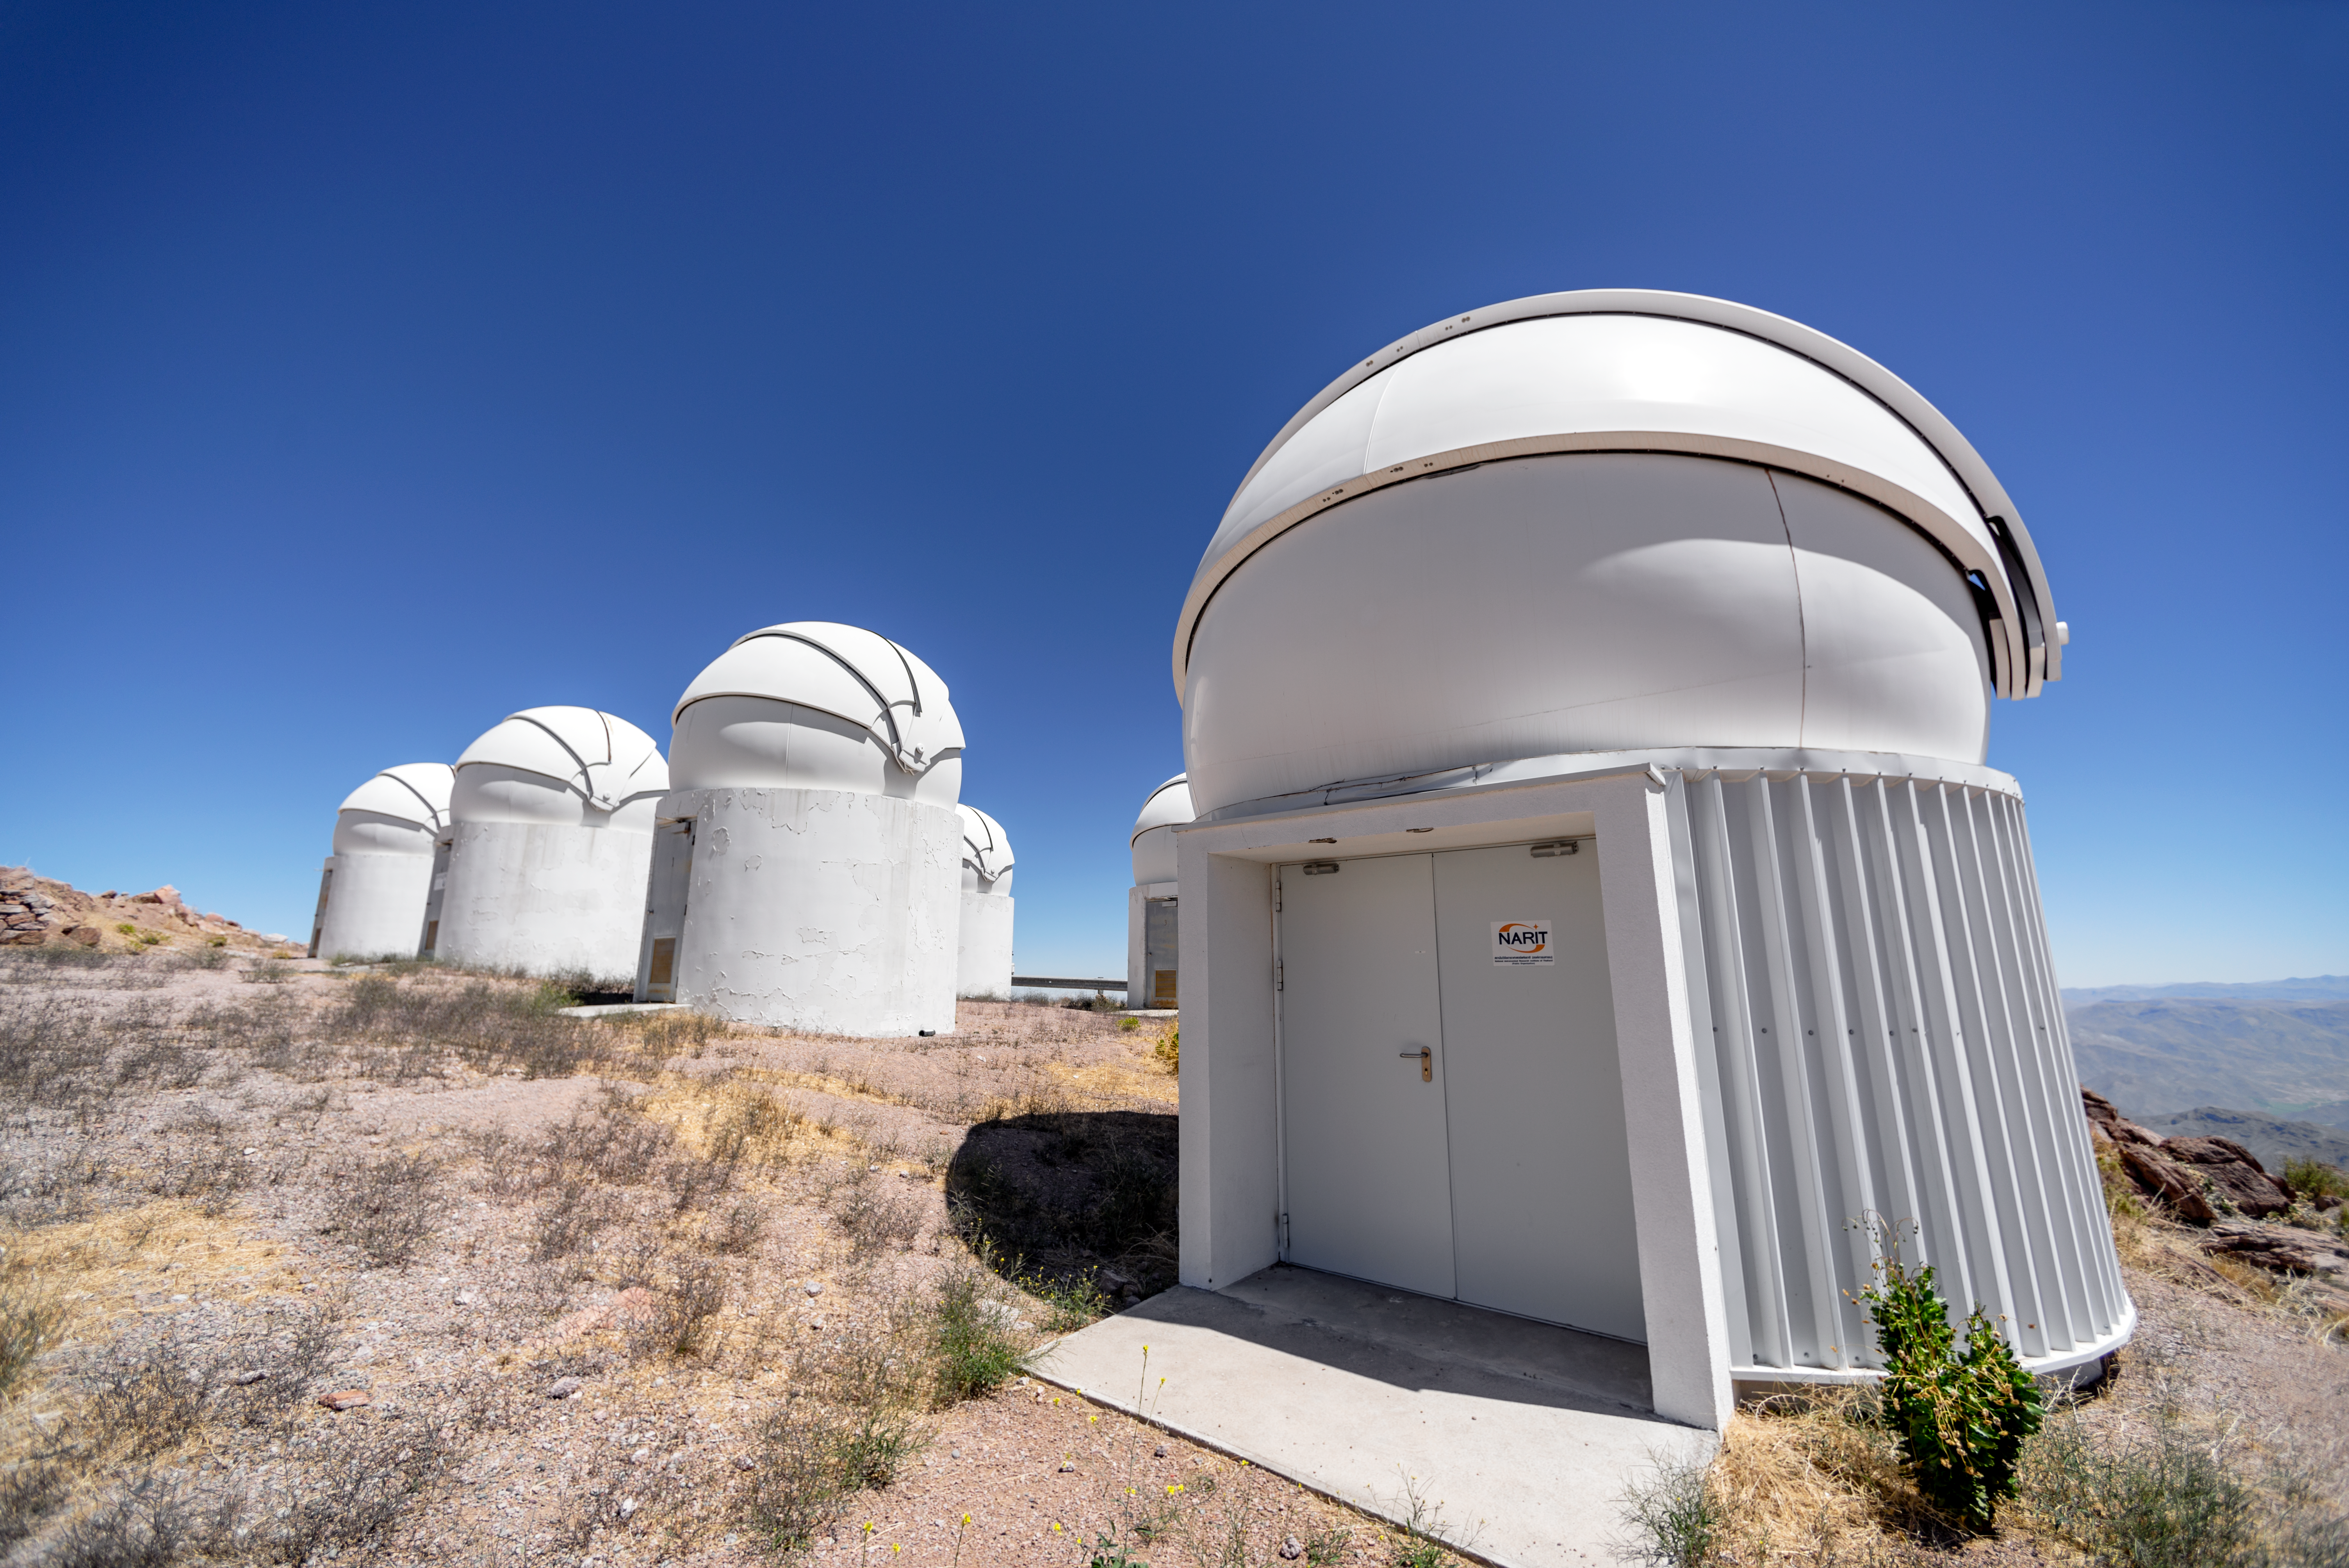

PROMPT Telescope Domes and Dome for Thai Robotic Telescope

These domes house PROMPT (Panchromatic Robotic Optical Monitoring and Polarimetry Telescopes) and the Thai Robotic Telescope (nearest dome) at Cerro Tololo Inter-American Observatory in Chile.

Credit: CTIO/NOIRLab/NSF/AURA